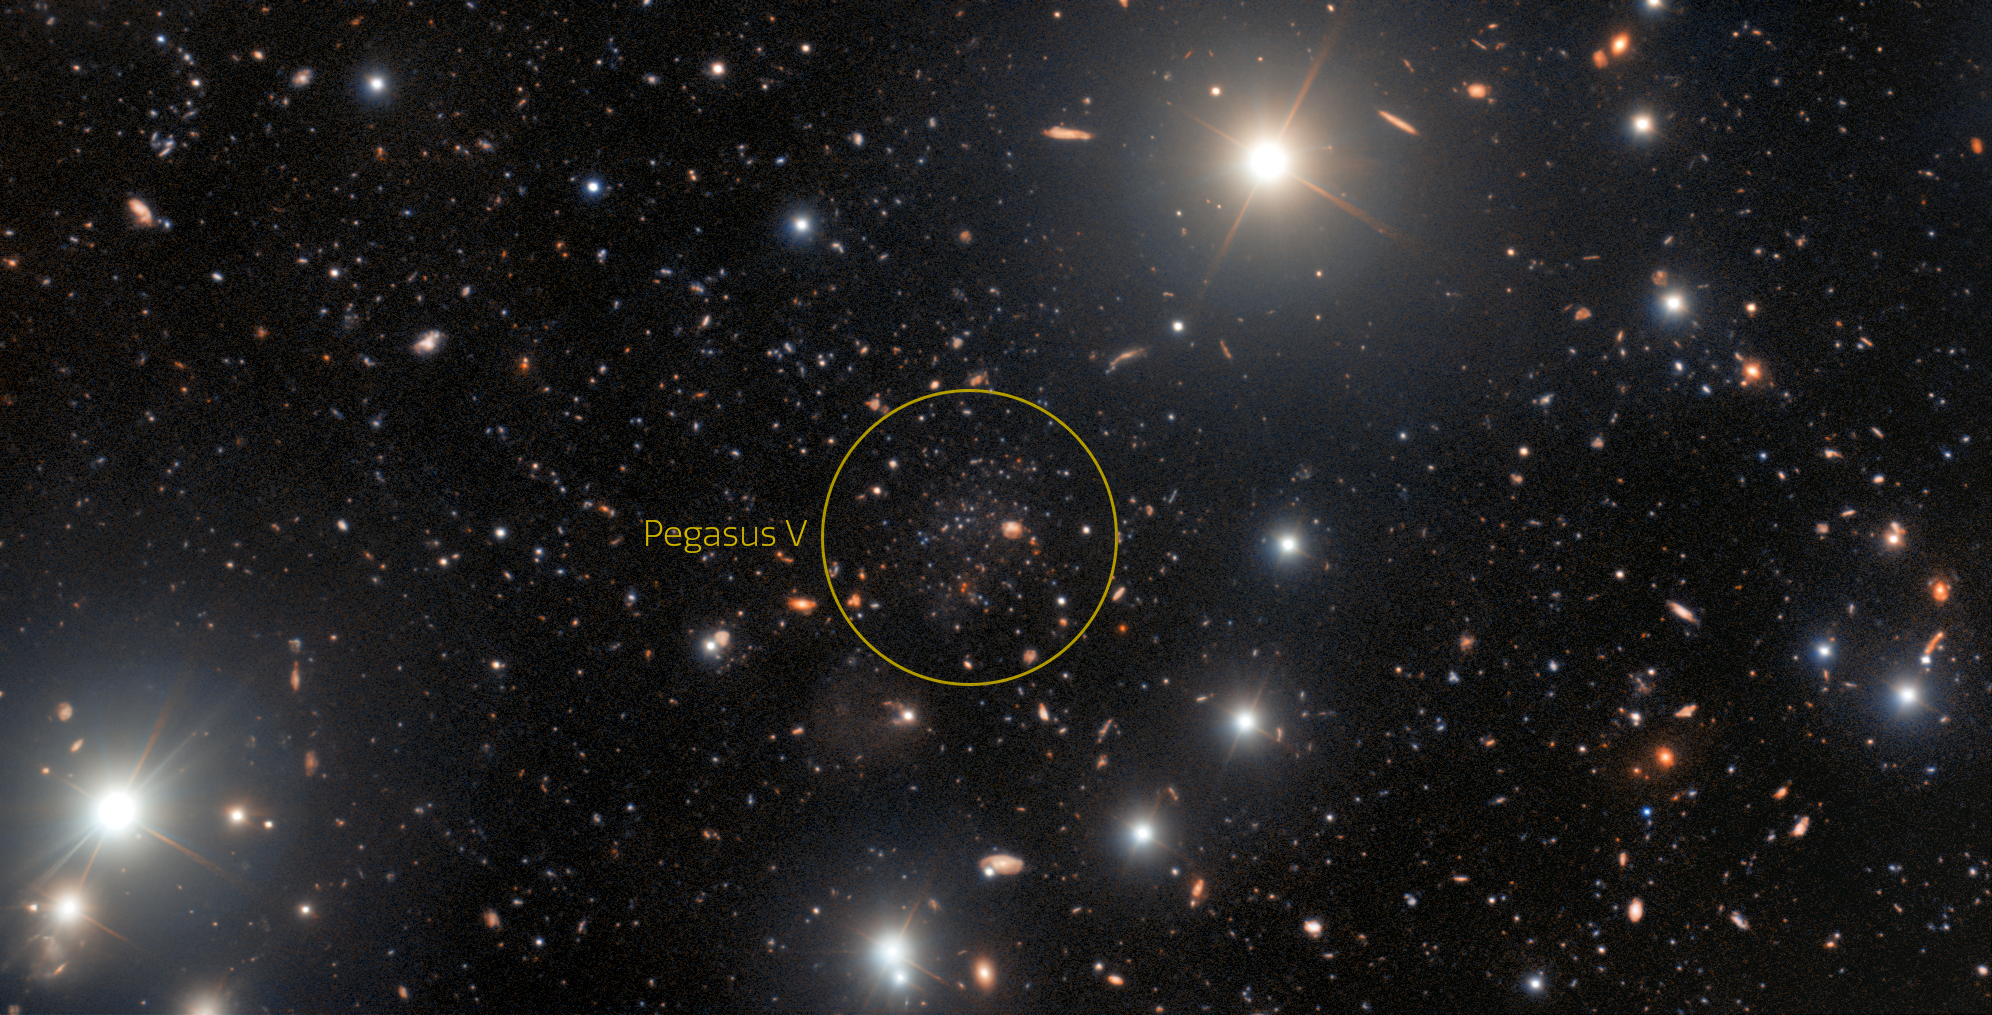

The ultra-faint dwarf galaxy Pegasus V (circled)

A unique ultra-faint dwarf galaxy has been discovered in the outer fringes of the Andromeda Galaxy thanks to the sharp eyes of an amateur astronomer examining archival data from the US Department of Energy-fabricated Dark Energy Camera on the Víctor M. Blanco 4-meter Telescope at Cerro Tololo Inter-American Observatory (CTIO) and processed by the Community Science and Data Center (CSDC). Follow-up by professional astronomers using the International Gemini Observatory revealed that the dwarf galaxy — Pegasus V — contains very few heavier elements and is likely to be a fossil of the first galaxies. All three facilities involved are Programs of NSF NOIRLab.

Credit: International Gemini Observatory/NOIRLab/NSF/AURA Acknowledgment: Image processing: T.A. Rector (University of Alaska Anchorage/NSF NOIRLab), M. Zamani (NSF NOIRLab) & D. de Martin (NSF NOIRLab)